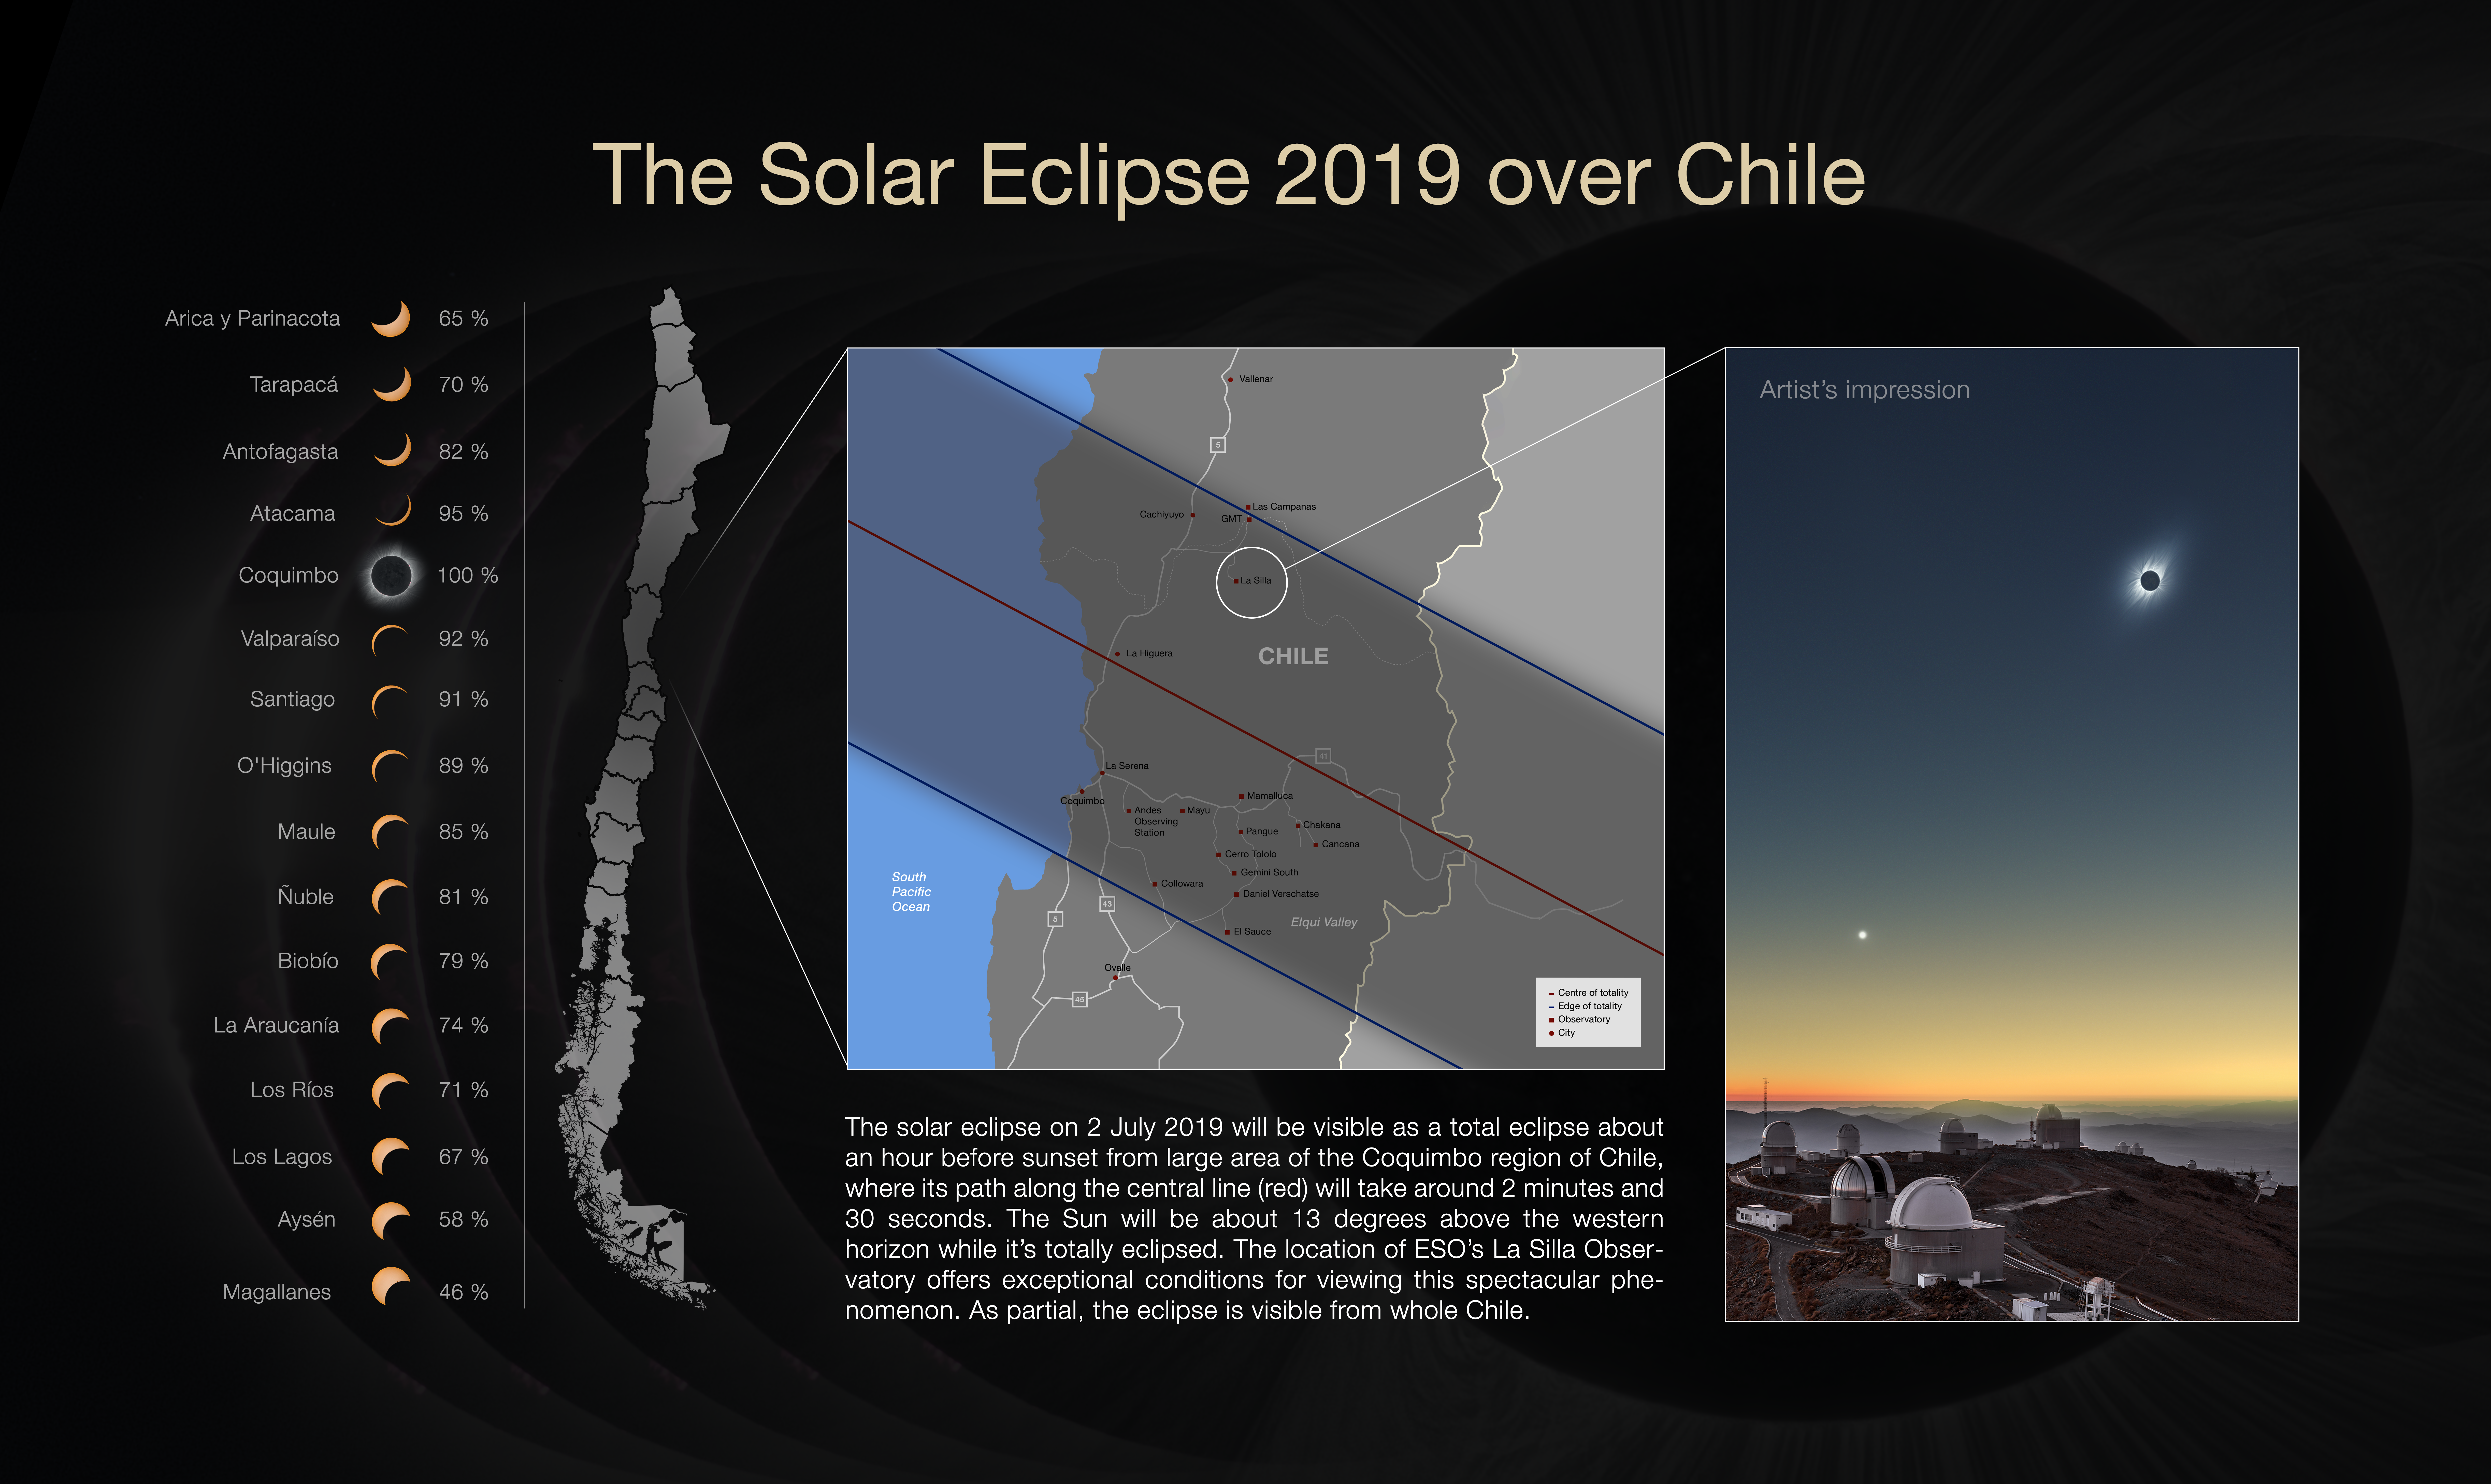

The total solar eclipse 2019 over Chile

More information about this astronomical event can be found on https://www.eso.org/public/events/astro-evt/solareclipse2019/. The image to the right shows a clear-weather simulation of how the eclipsed Sun could look like in the sky above La Silla on 2 July 2019 if there are no clouds.

Credit: ESO / P. Horálek, M. Druckmüller, P. Aniol, Z. Hoder, S. Habbal, L. Calçada.